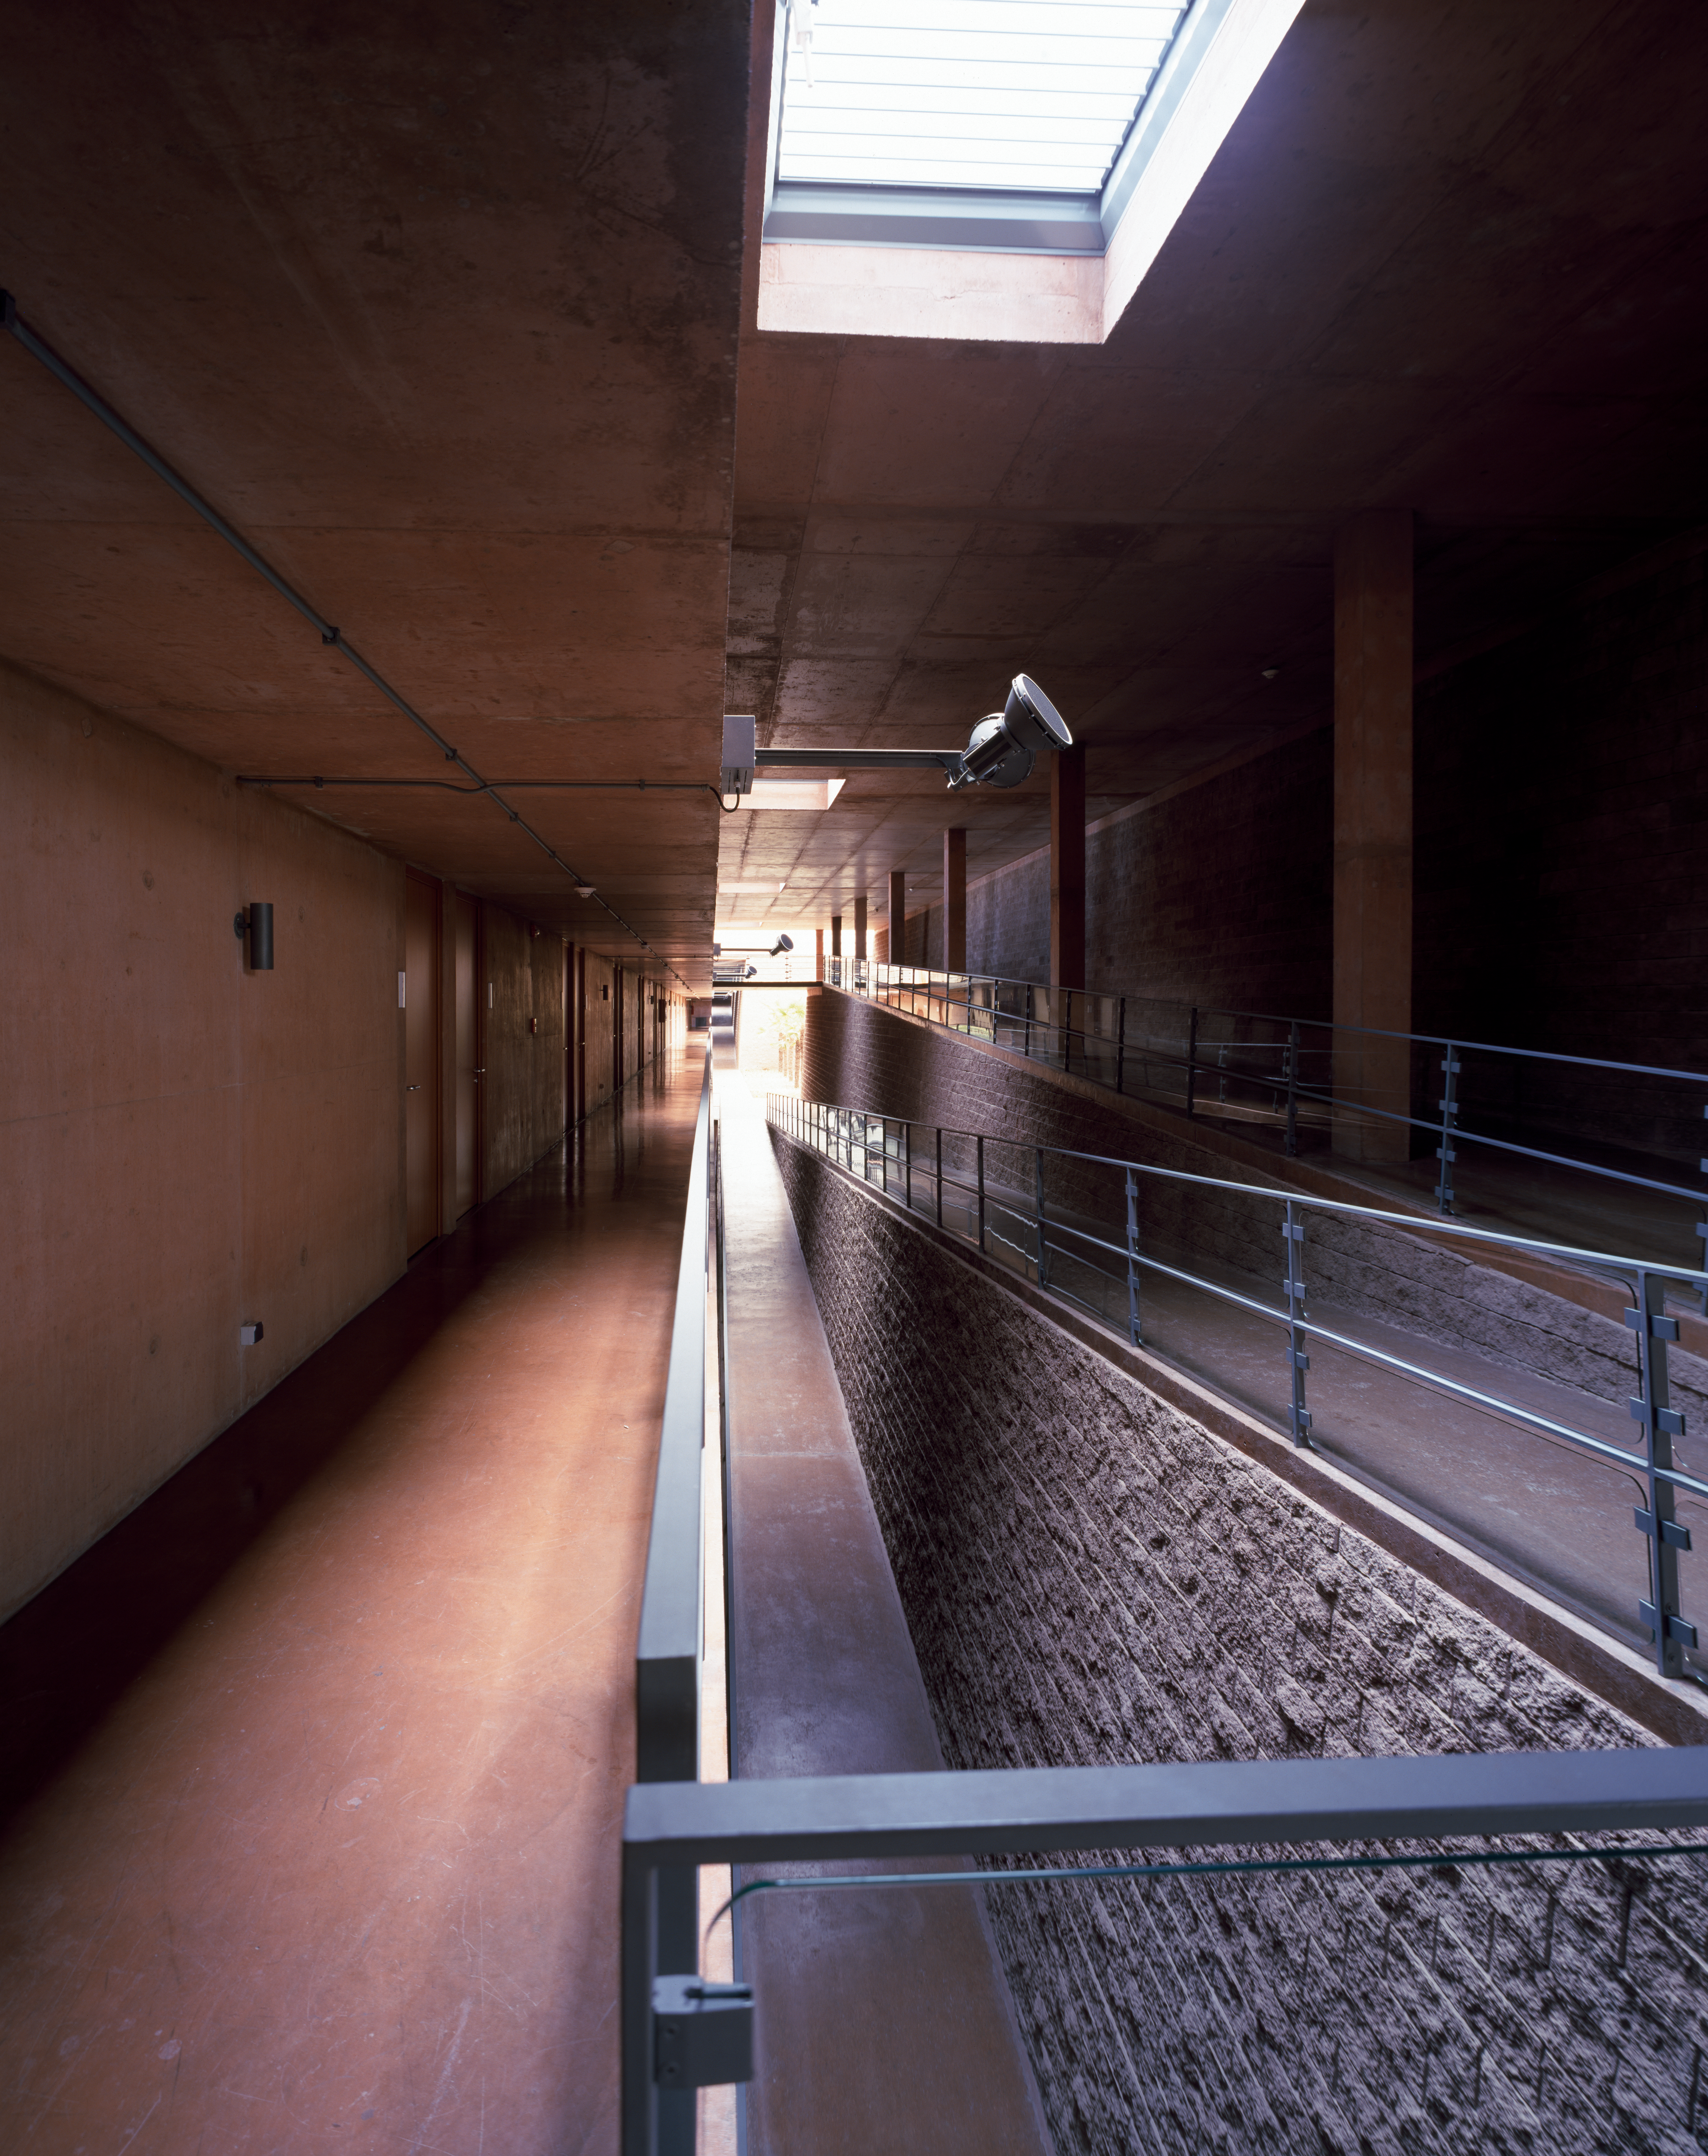

Paranal Residencia

View of a hallway of the Paranal Residencia, in the Chilean Atacama Desert in March 2002.

Credit: ESO